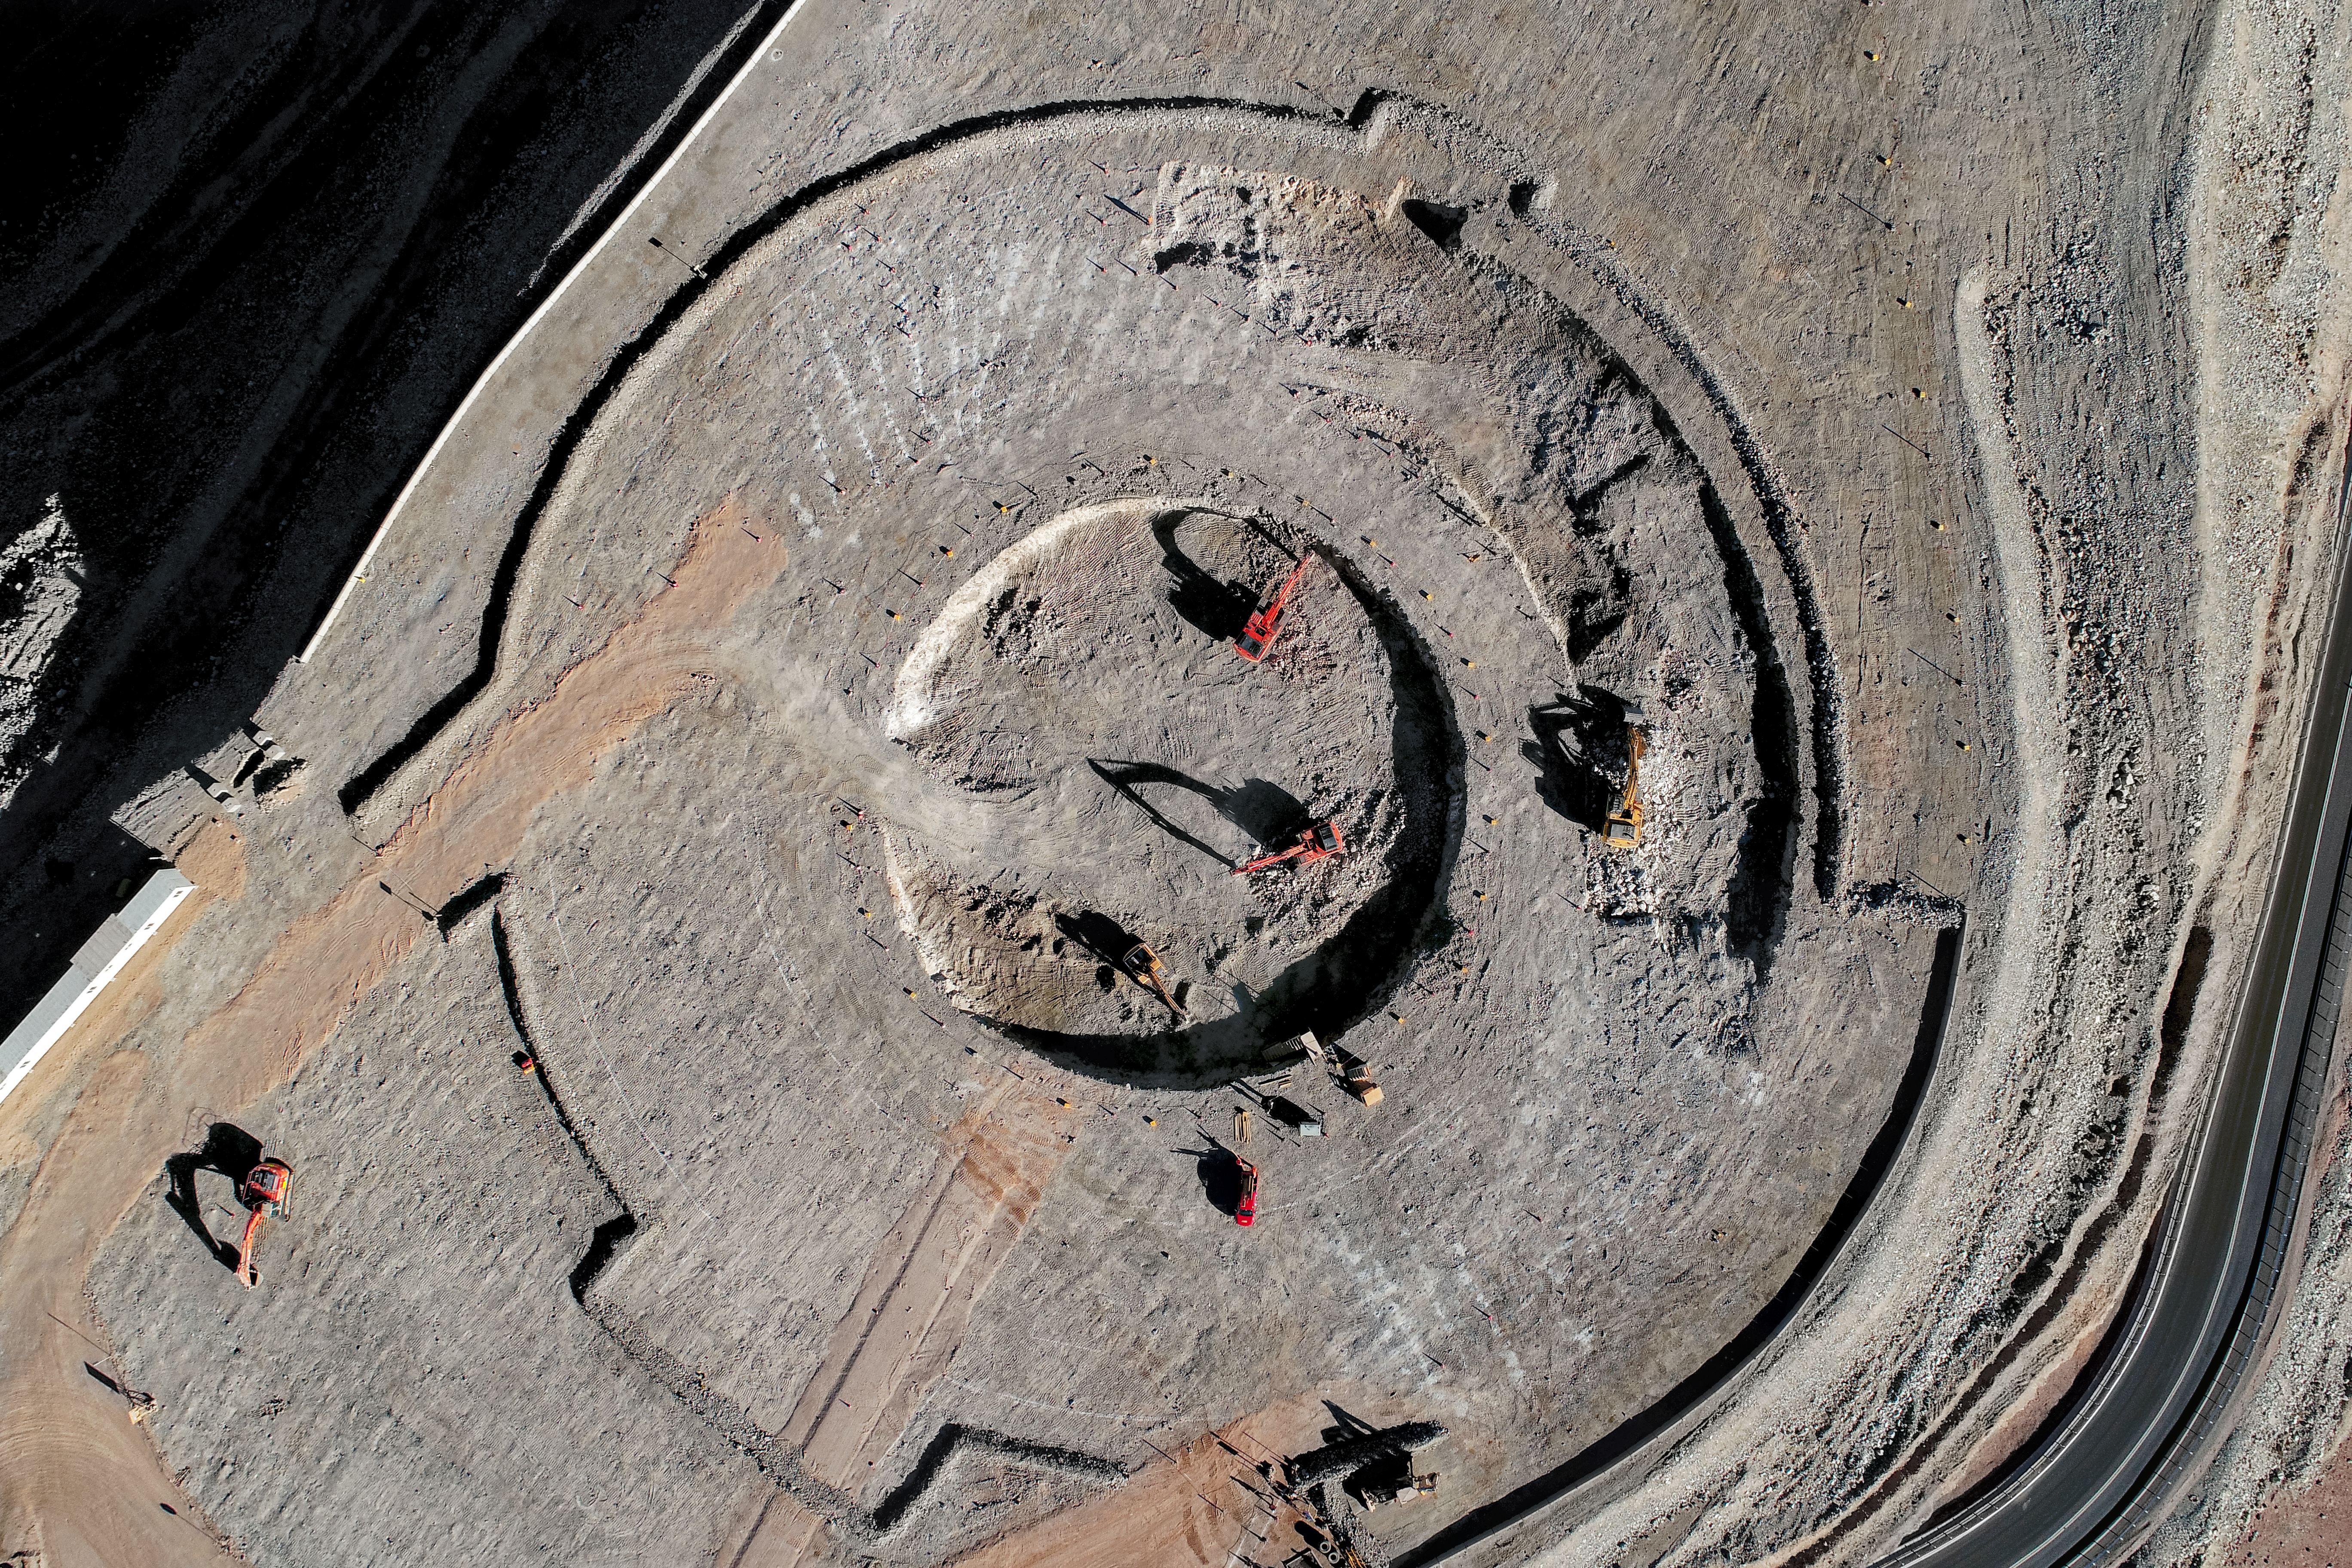

Making a mark

Construction site of the Extremely Large Telescope.

Credit: ESO/G. Hüdepohl